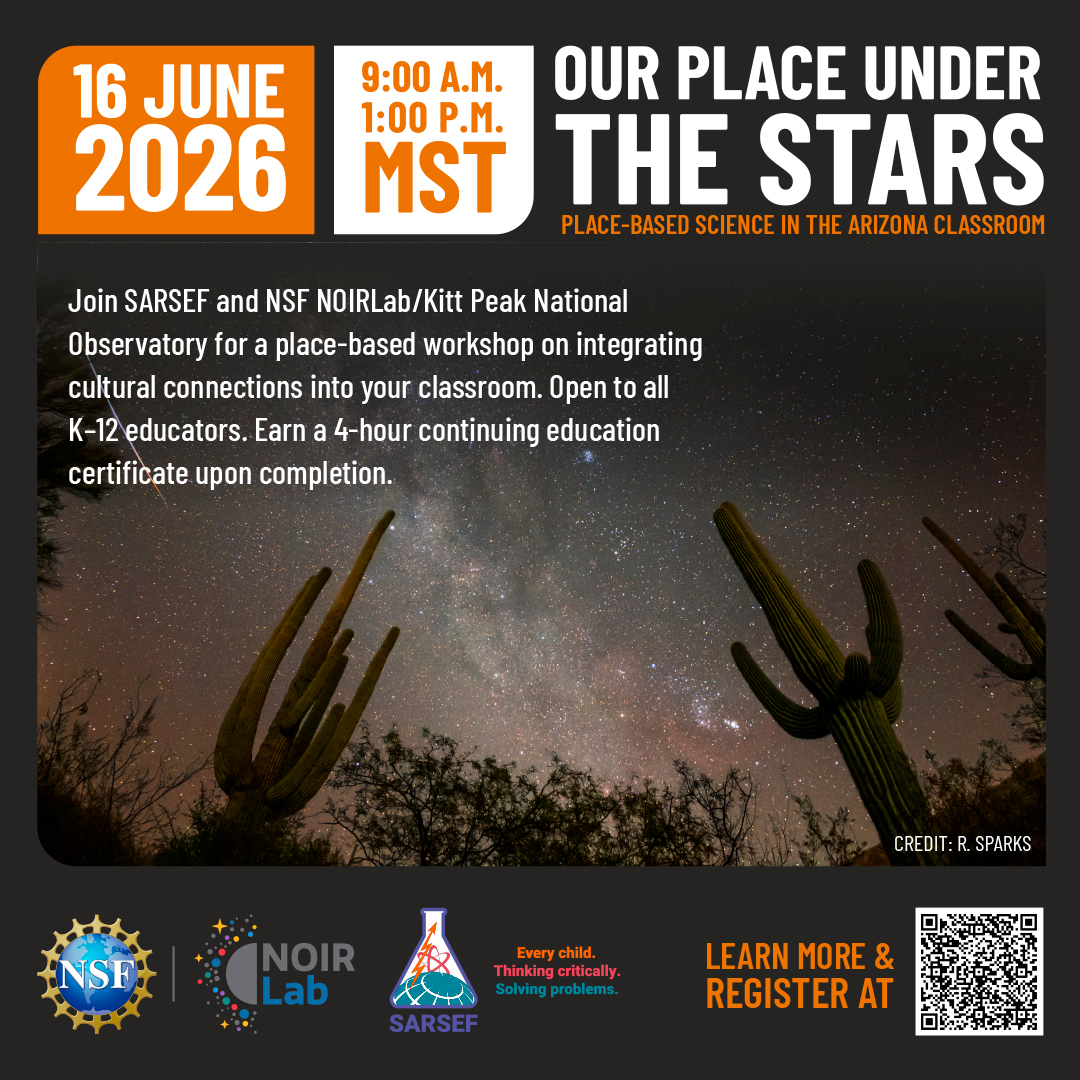

Our Place Under the Stars

Credit: NOIRLab